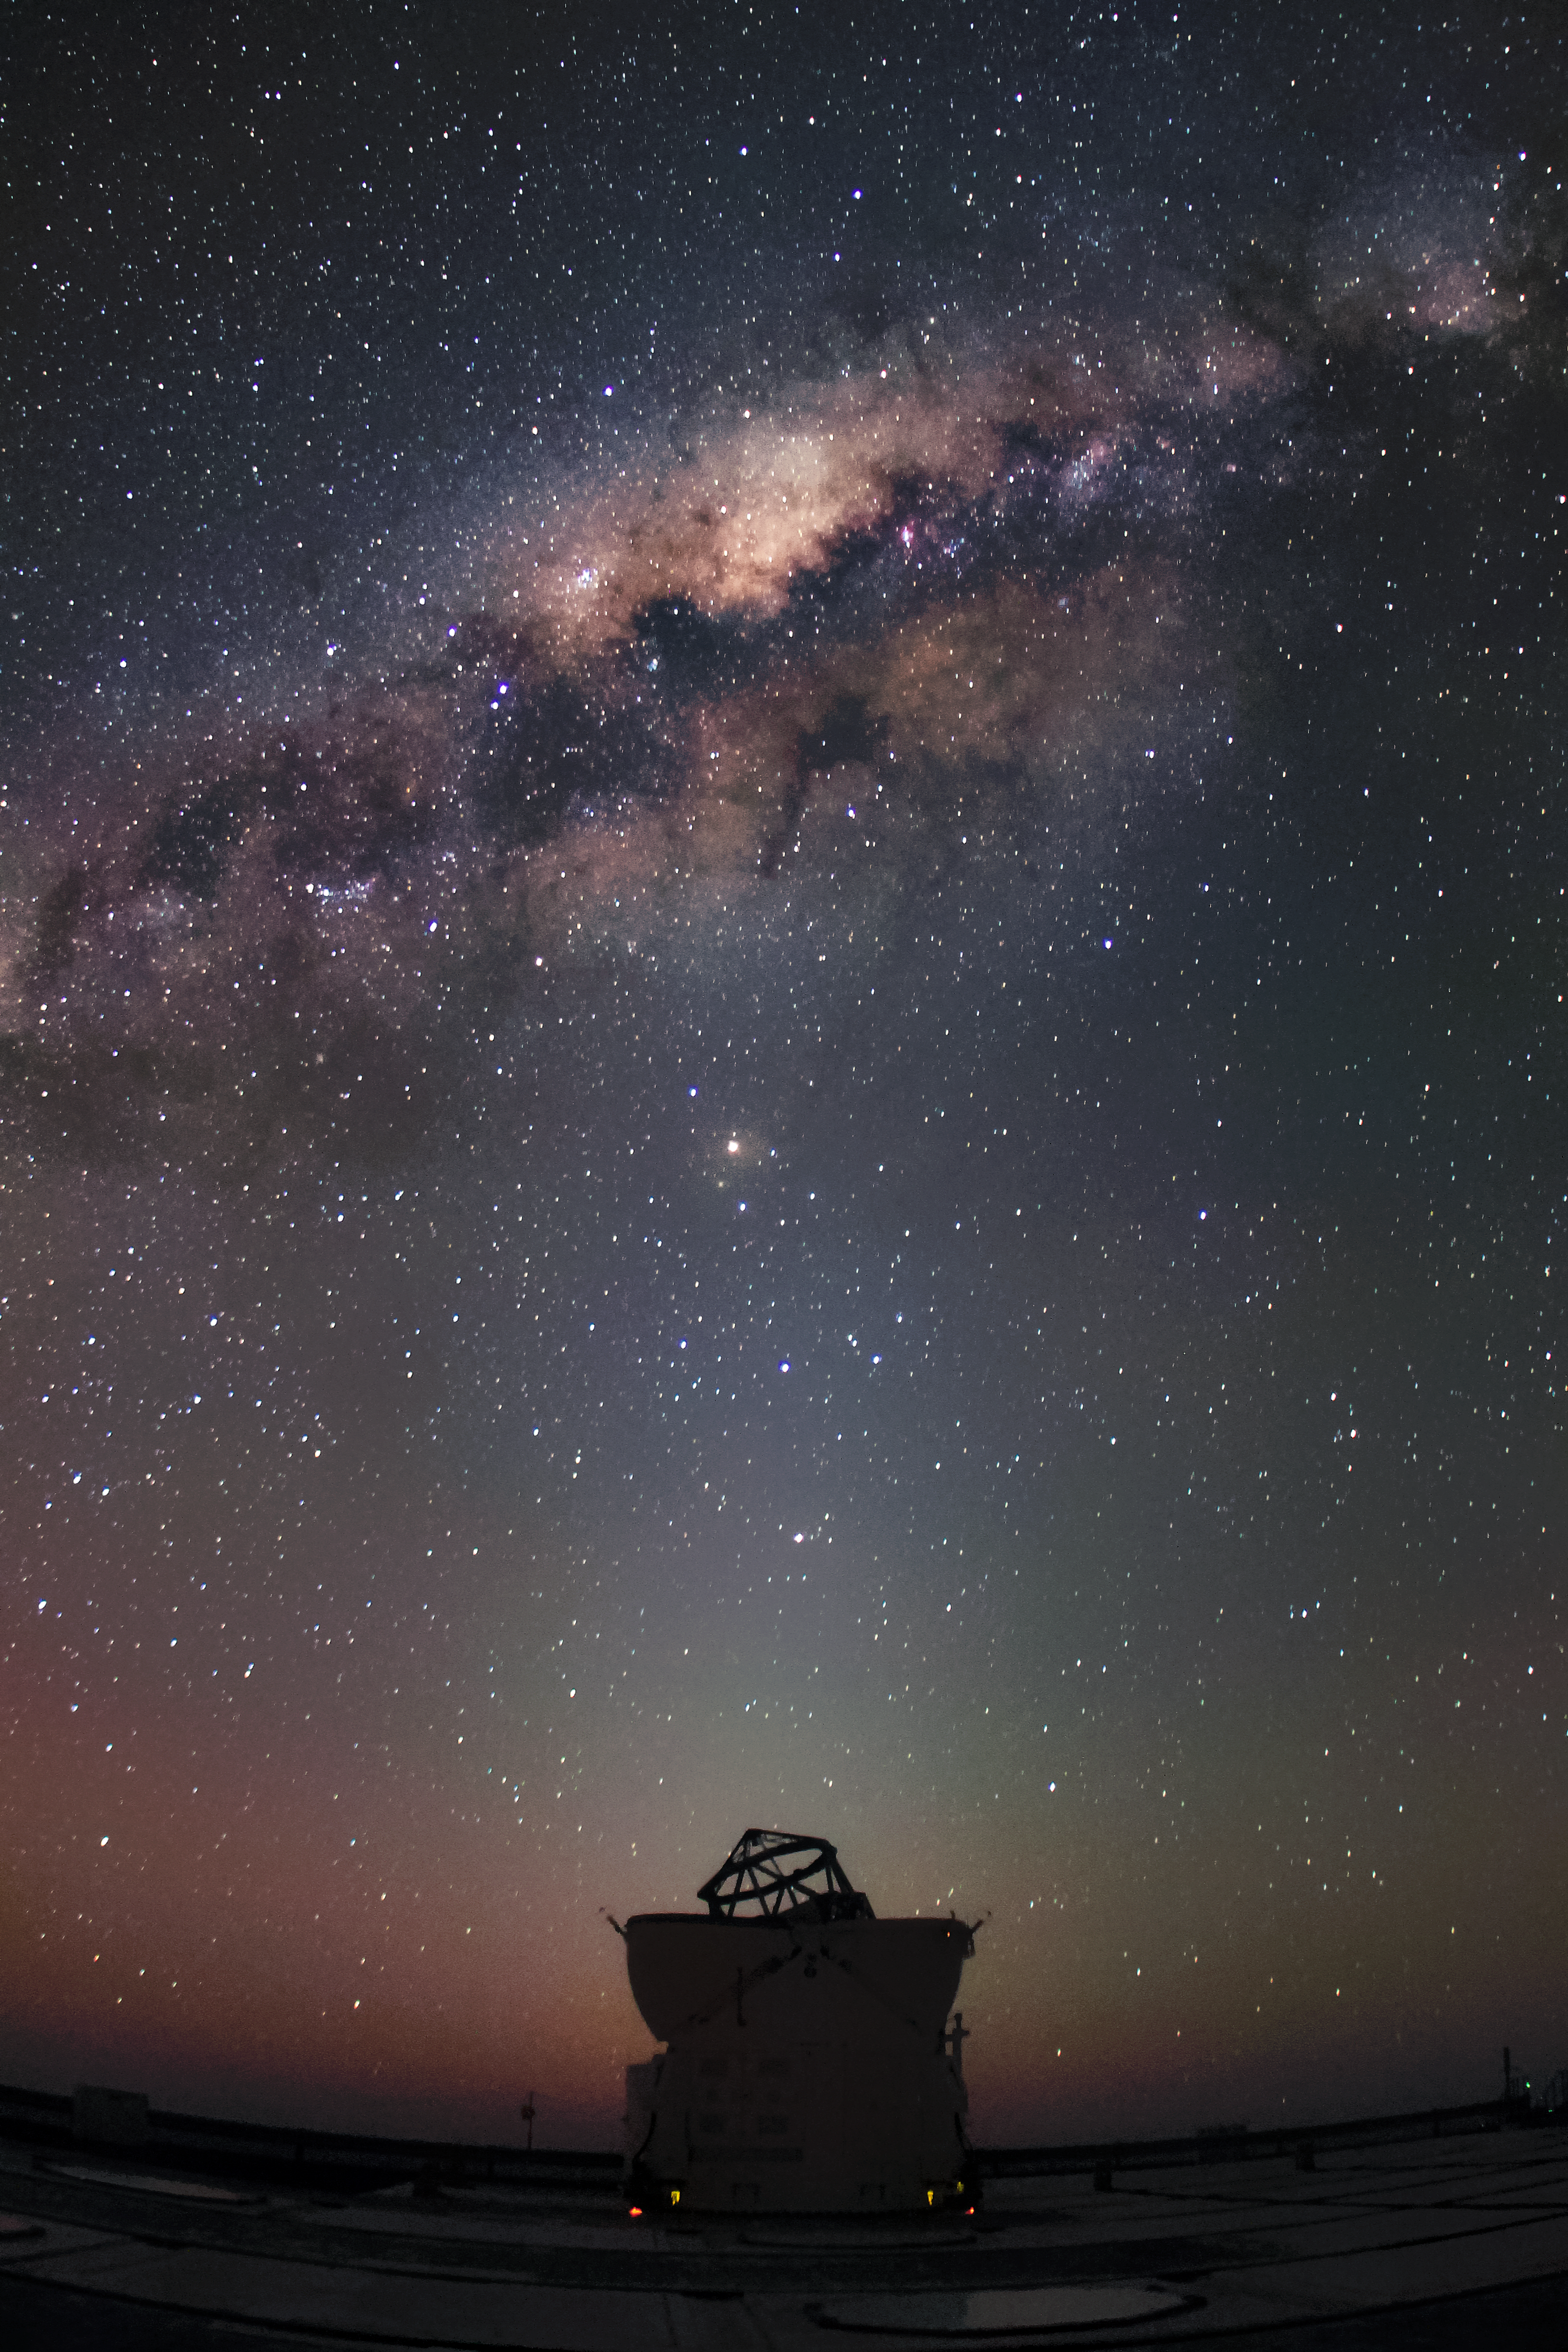

AT1 meets the Milky Way

AT1, one of the VLT's Auxiliary Telescopes, enjoys the sight of clouds of gas and dust threading their way through the band of the Milky Way.

Credit: F. Char/ESO